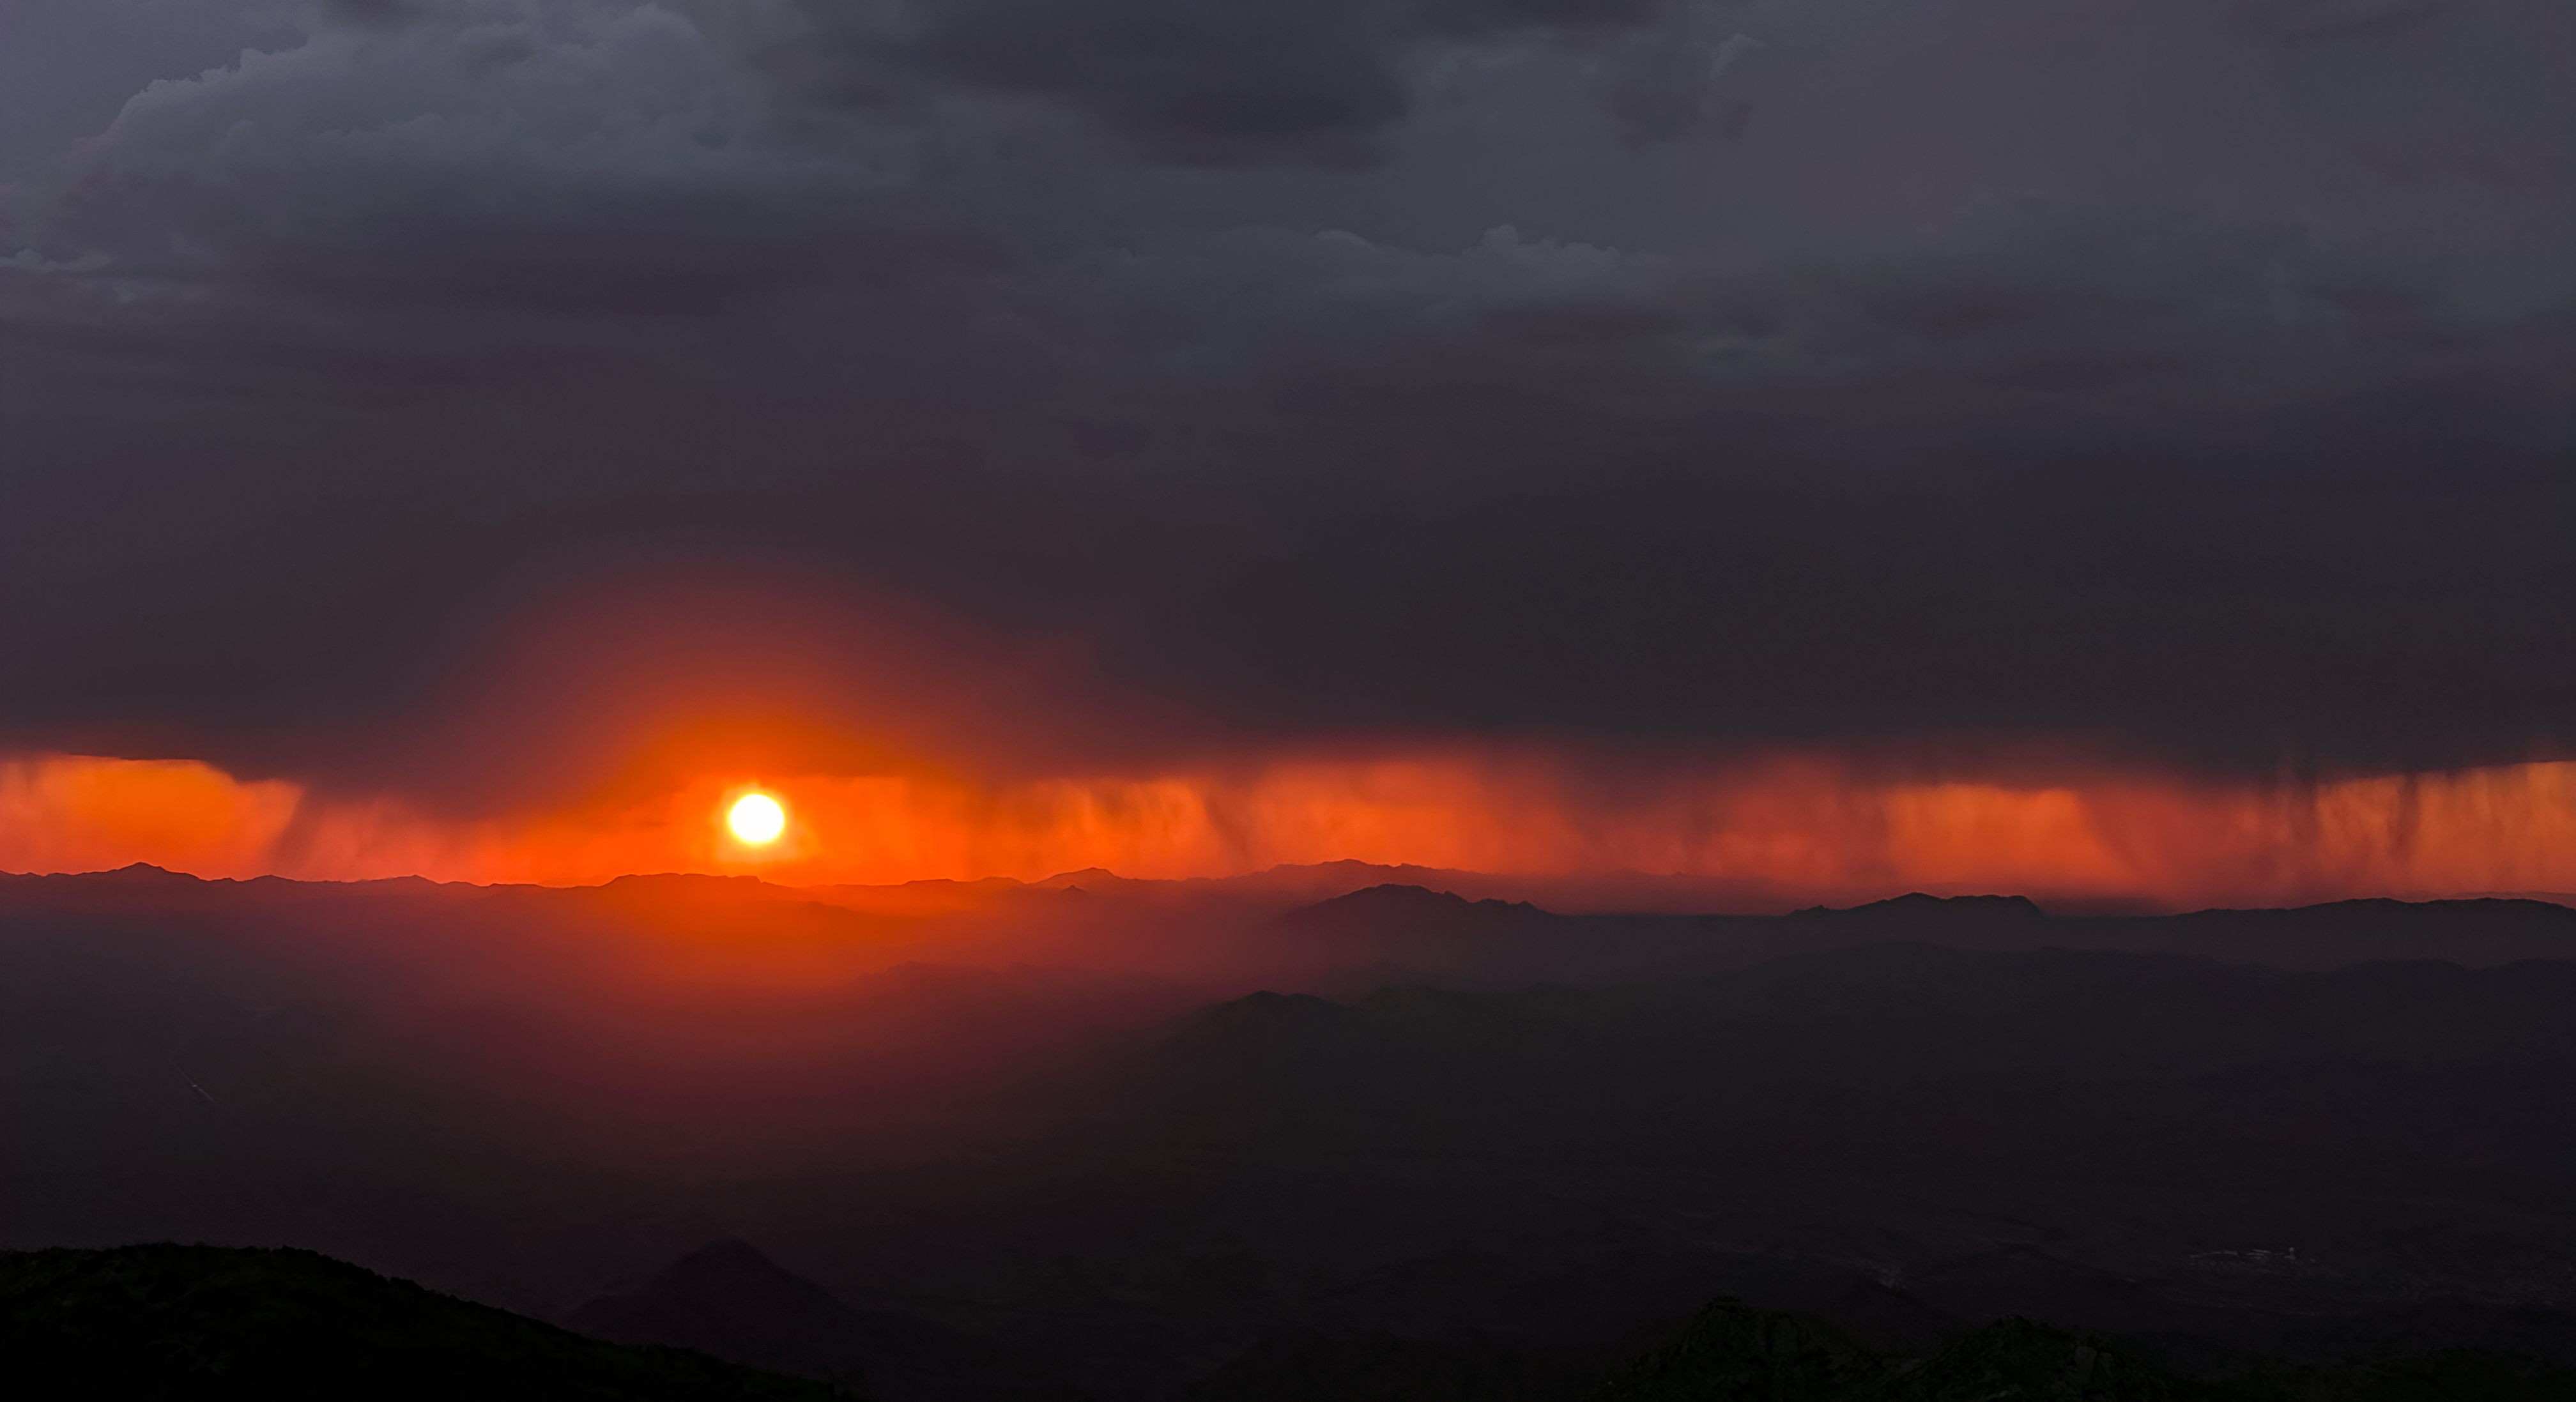

Kitt Peak Activities

NSF Kitt Peak National Observatory hosts a variety of education and outreach programs, as well as guided daytime and nighttime tours.

Credit: KPNO/NOIRLab/AURA/NSF